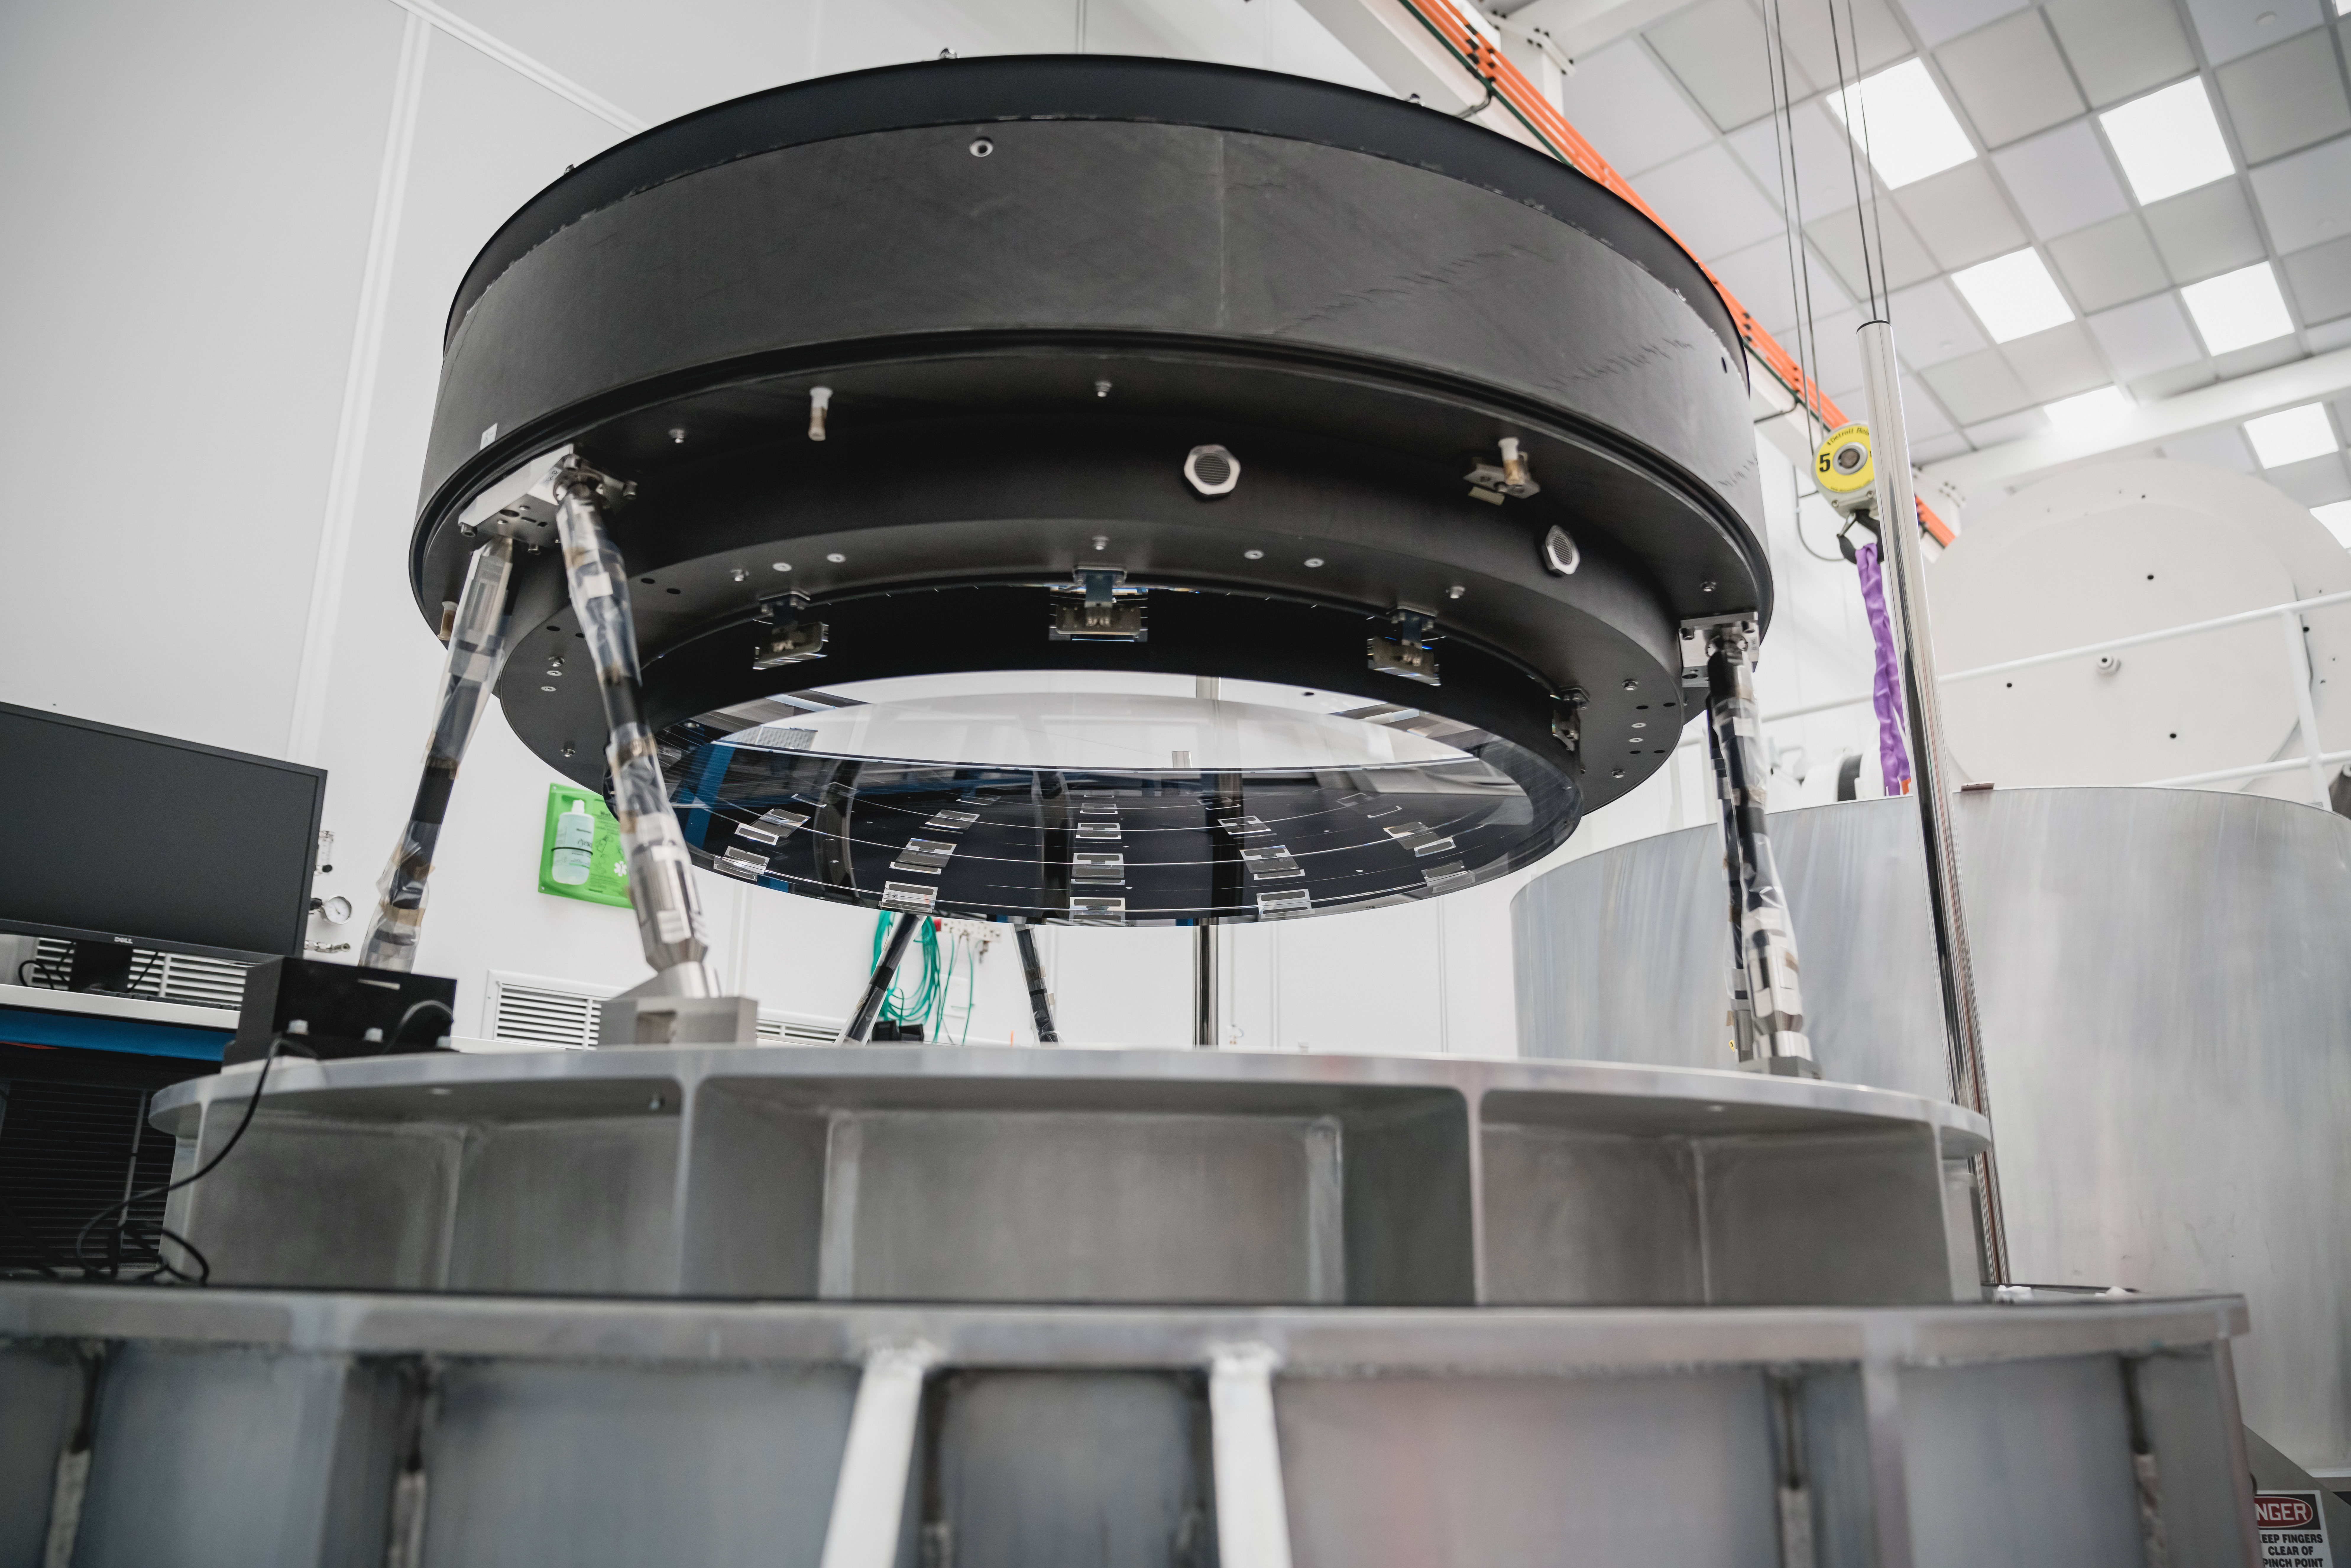

The LSST Camera Lens is here!

Credit: NOIRLab